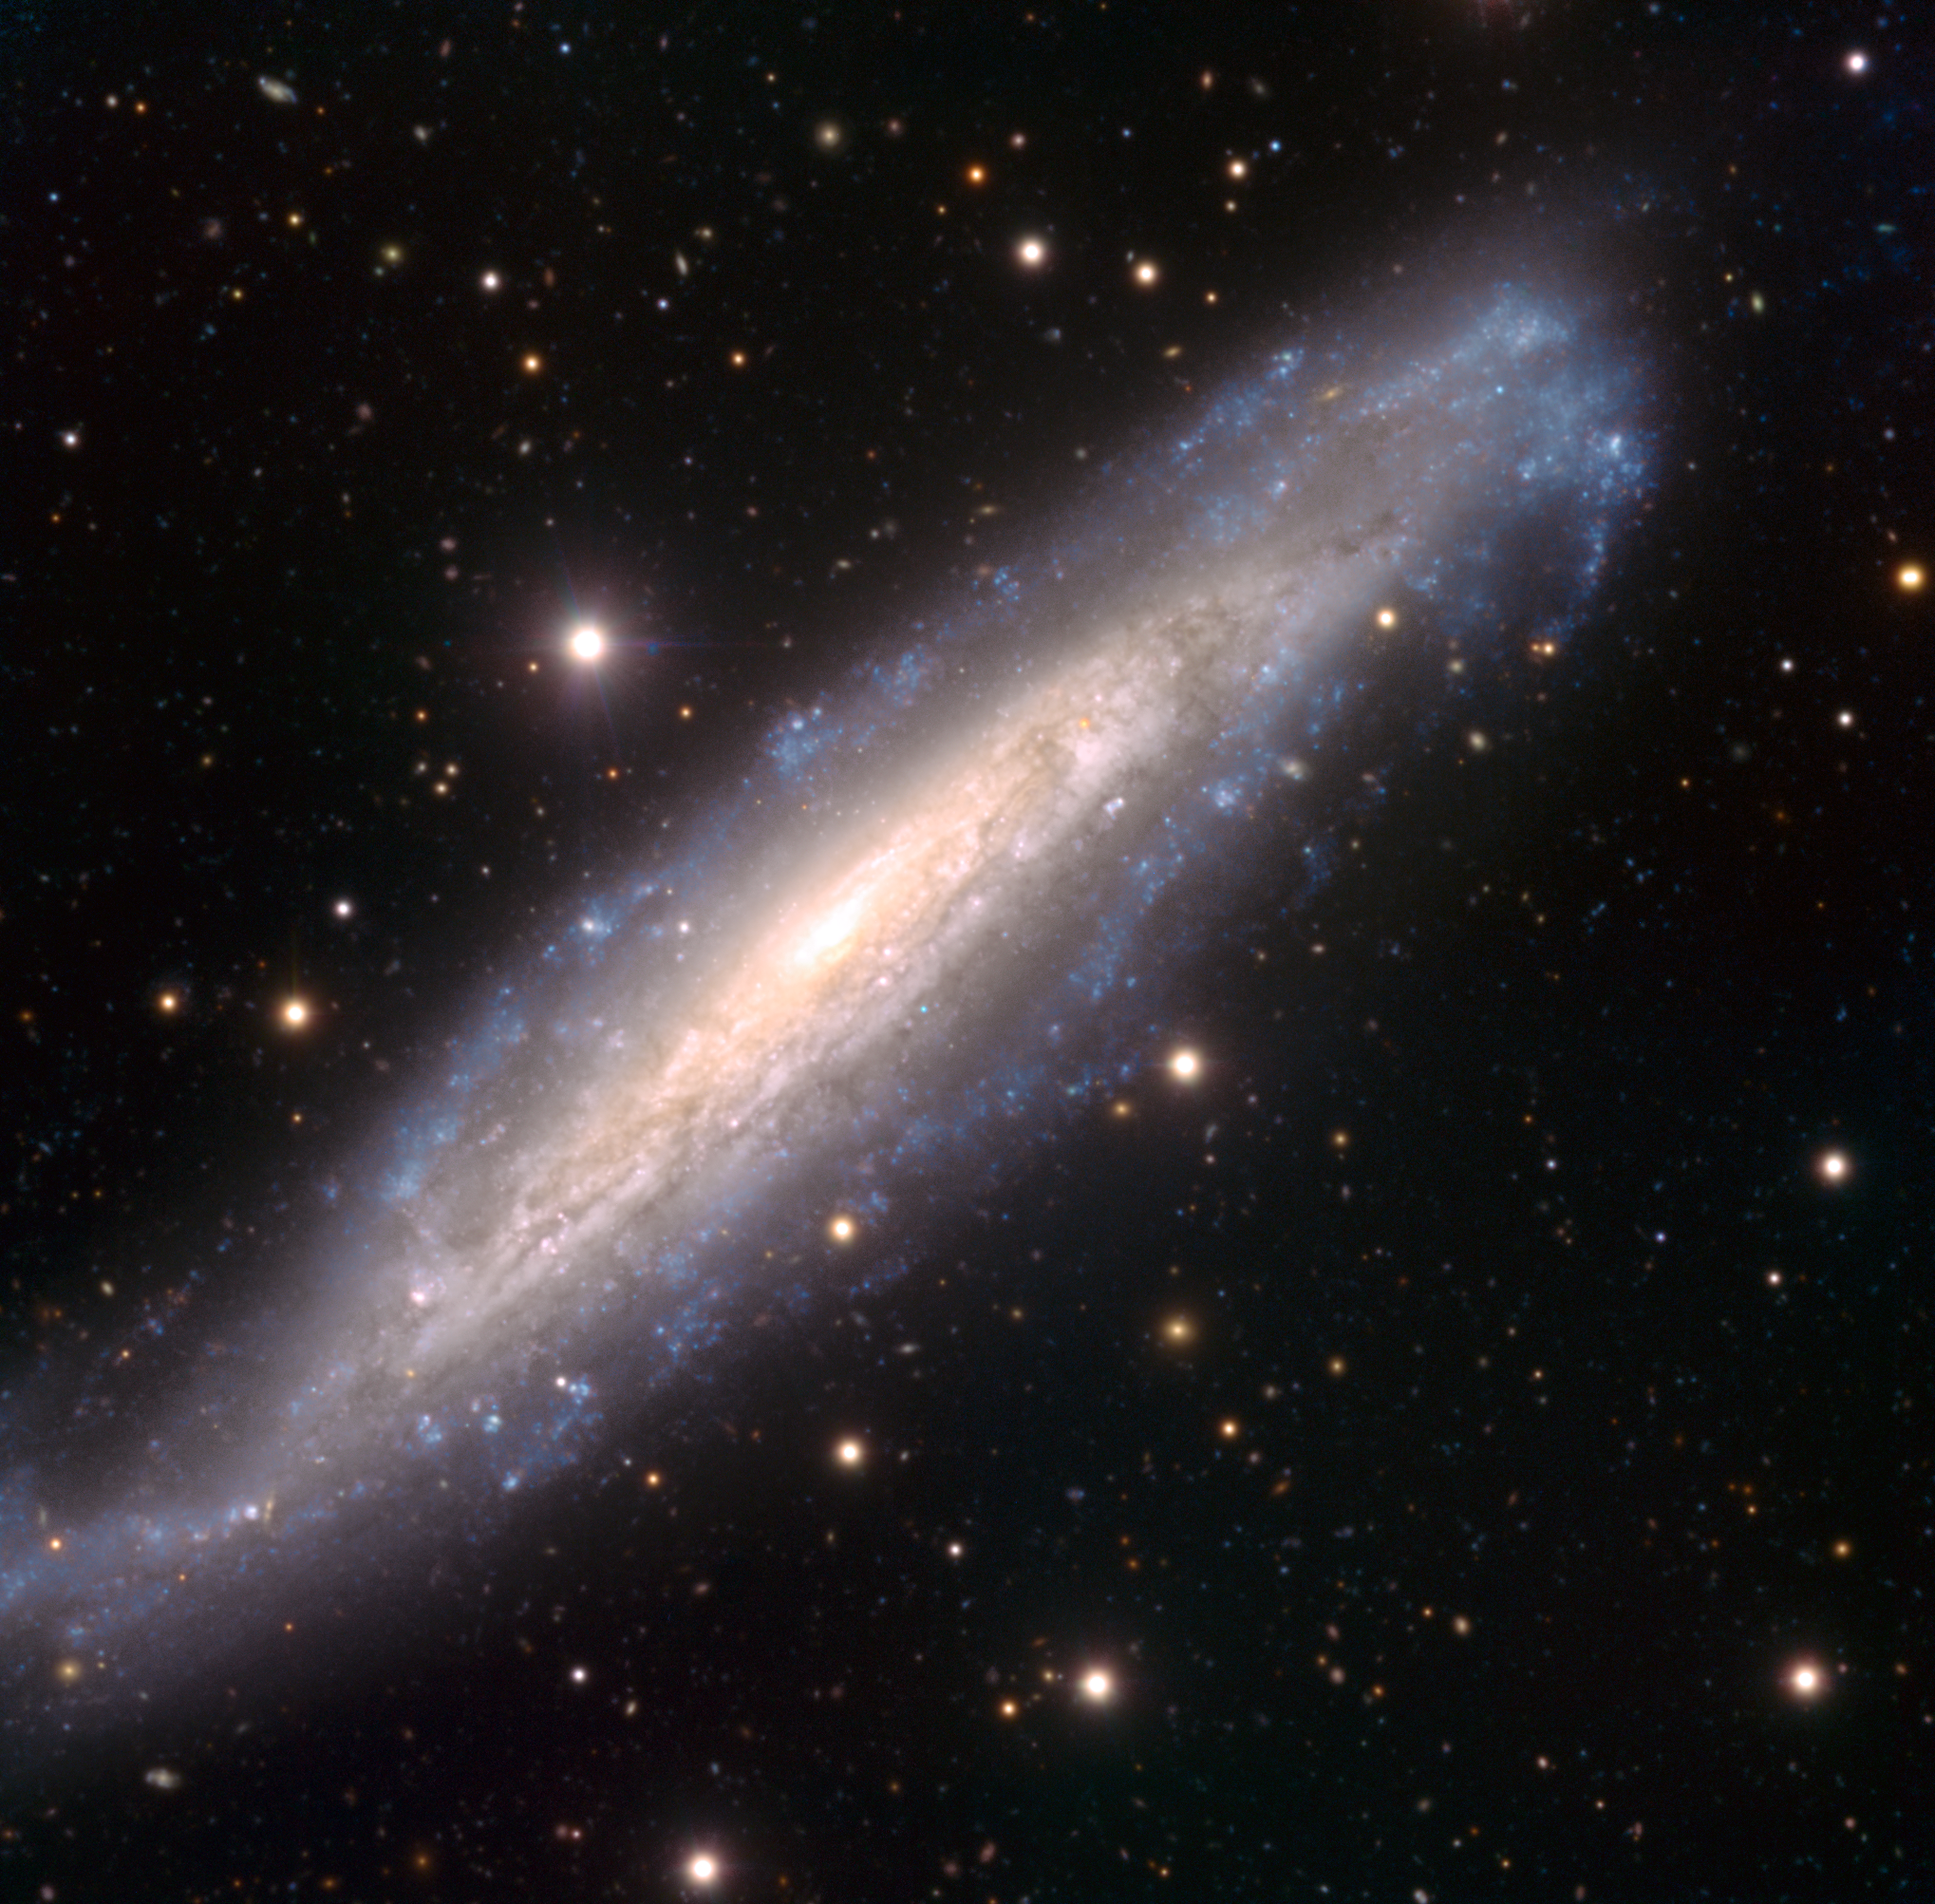

A supernova duet in NGC 1448

Portrayed in this beautiful image is the spiral galaxy NGC 1448, with a prominent disc of young and very bright stars surrounding its small, shining core. Located about 60 million light-years away from the Sun, this galaxy has recently been a prolific factory of supernovae, the dramatic explosions that mark the death of stars : after a first one observed in this galaxy in 1983, two more have been discovered during the past decade.

Visible as a red dot inside the disc, in the upper right part of the image, is the supernova observed in 2003 (SN 2003hn), whereas another one, detected in 2001 (SN 2001el), can be noticed as a tiny blue dot in the central part of the image, just below the galaxy’s core. If captured at the peak of the explosion, a supernova might be as bright as the whole galaxy that hosts it.

This image was obtained using the FORS instrument mounted on one of the 8.2-metre telescopes of ESO’s Very Large Telescope on top of Cerro Paranal, Chile. It combines exposures taken through three filters (B, V, R) on several occasions, between July 2002 and the end of November 2003. The field of view is 7 arcminutes.

Credit: ESO